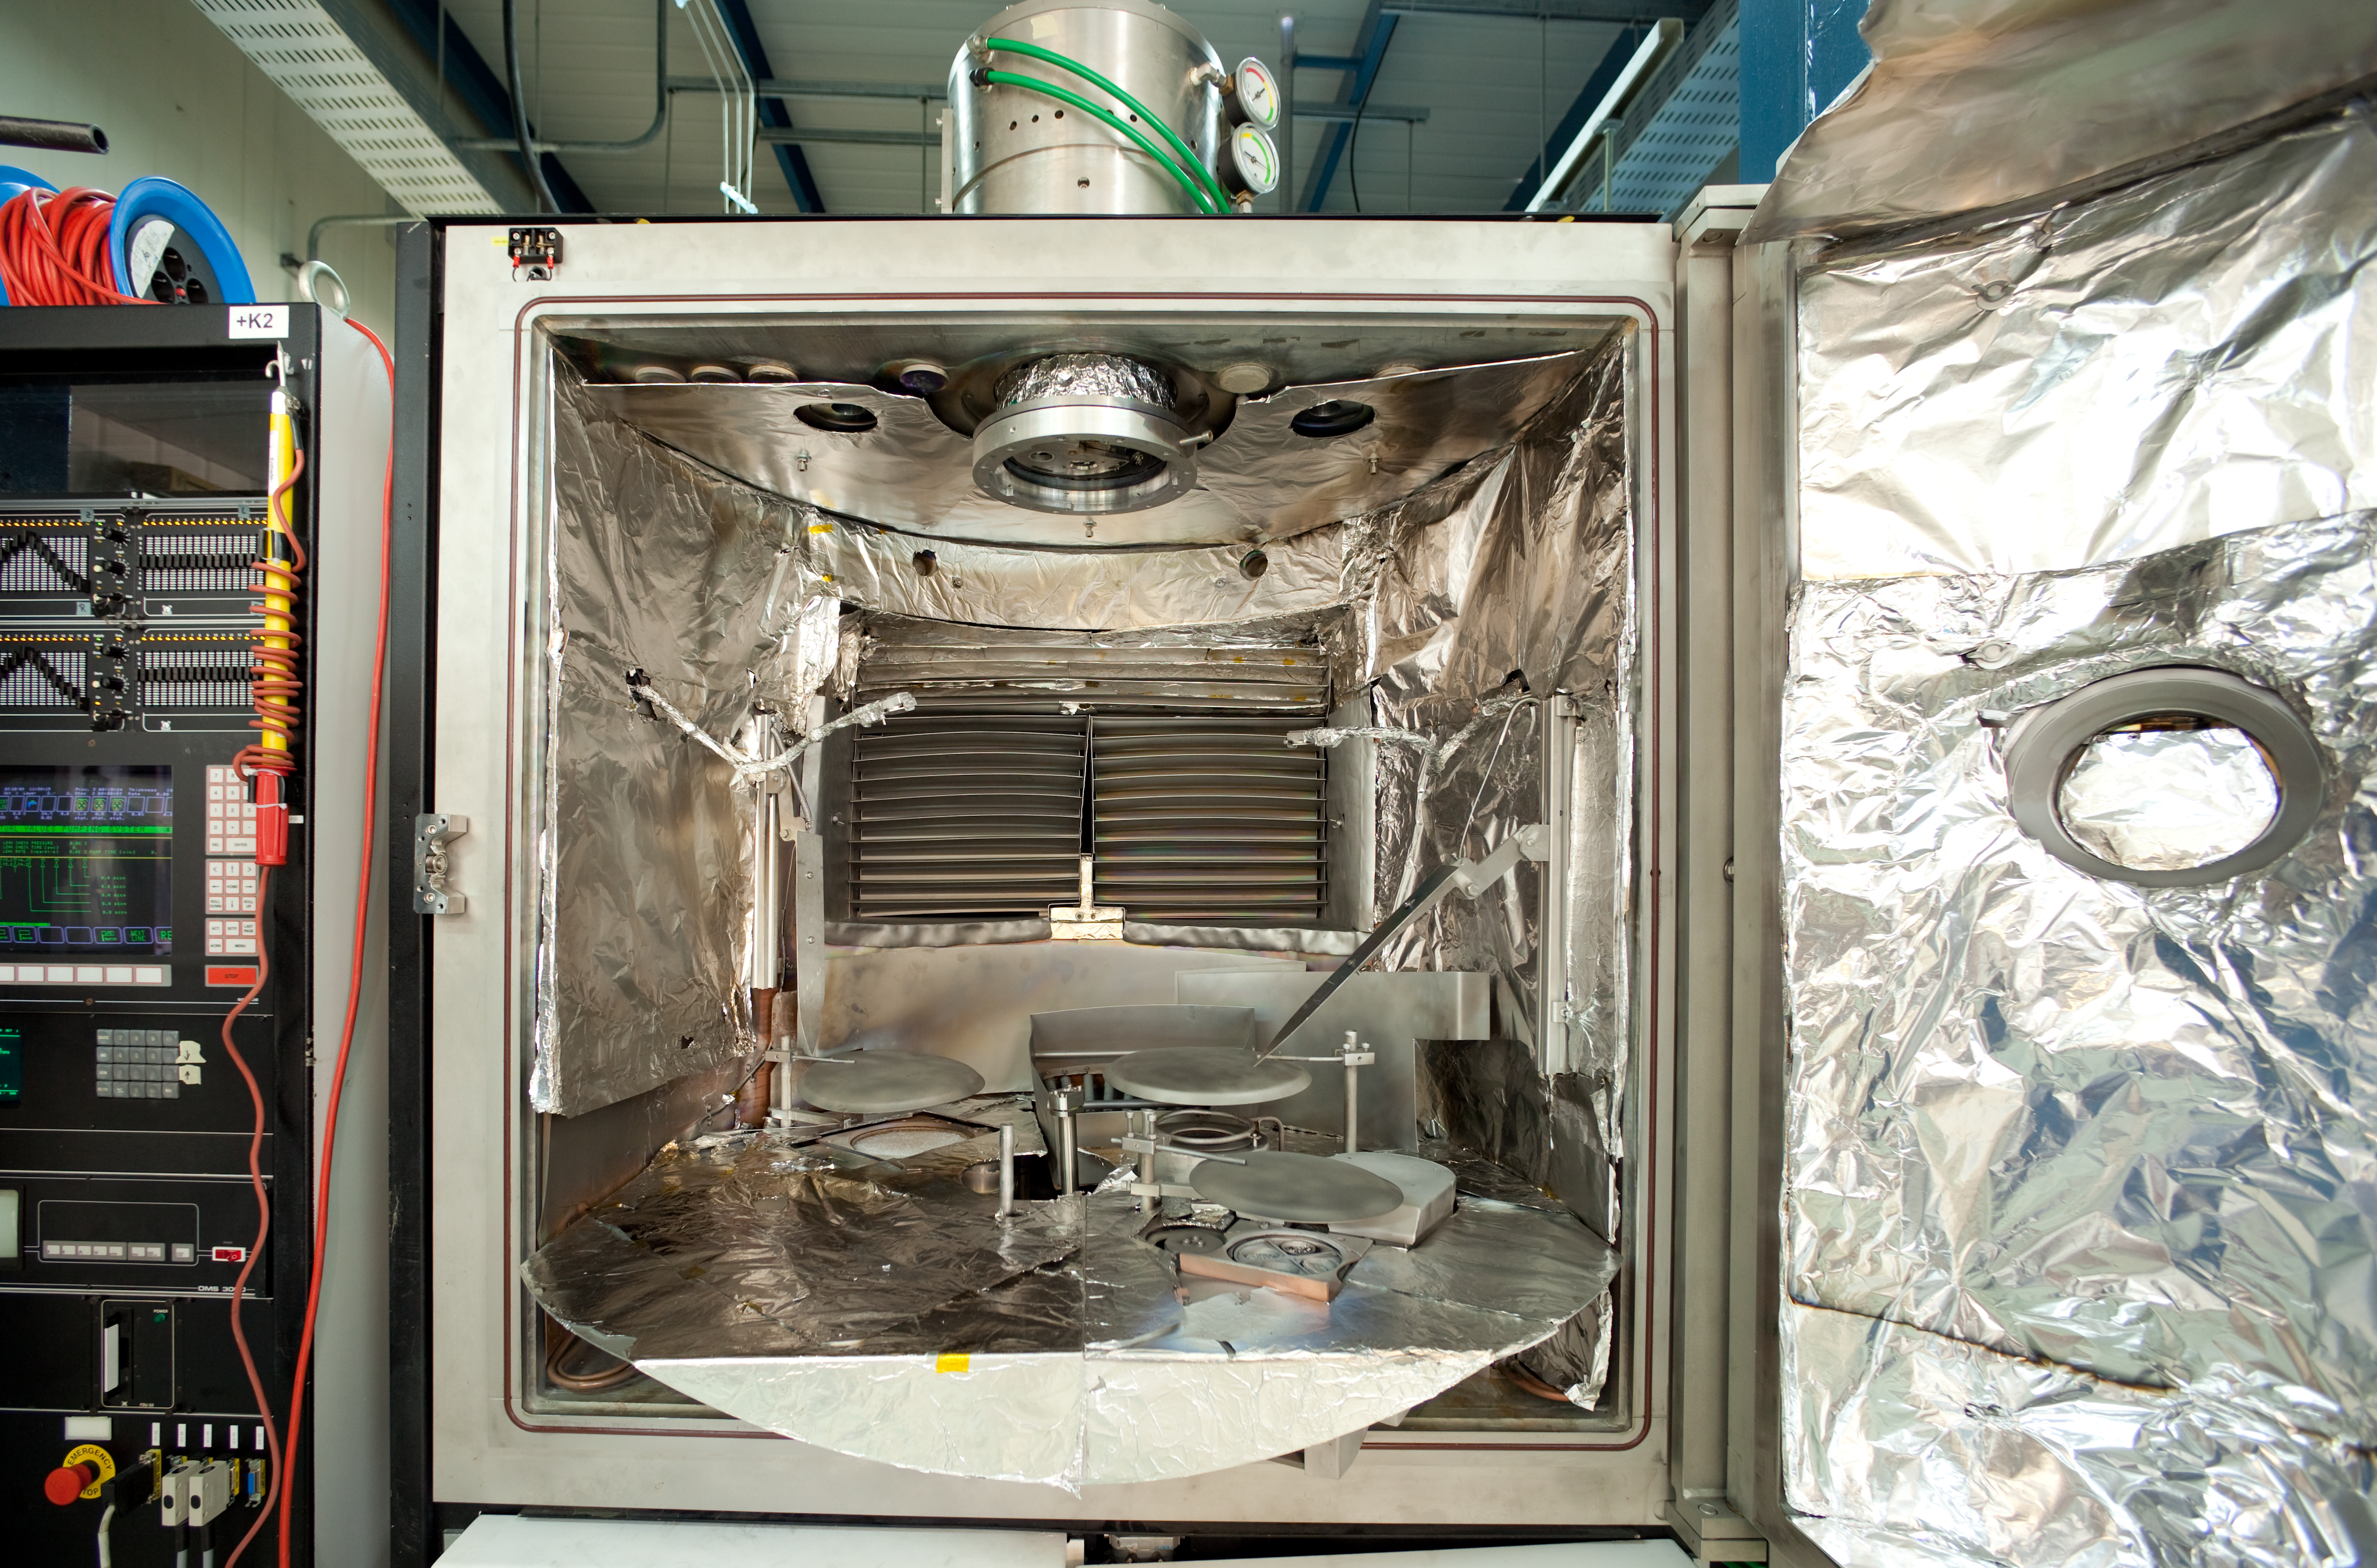

VLT small coating plant

A coating plant for smaller mirrors in use on the VLT site, such as the secondary mirrors for the ATs. The picture was obtained in March 2009.

Credit: ESO